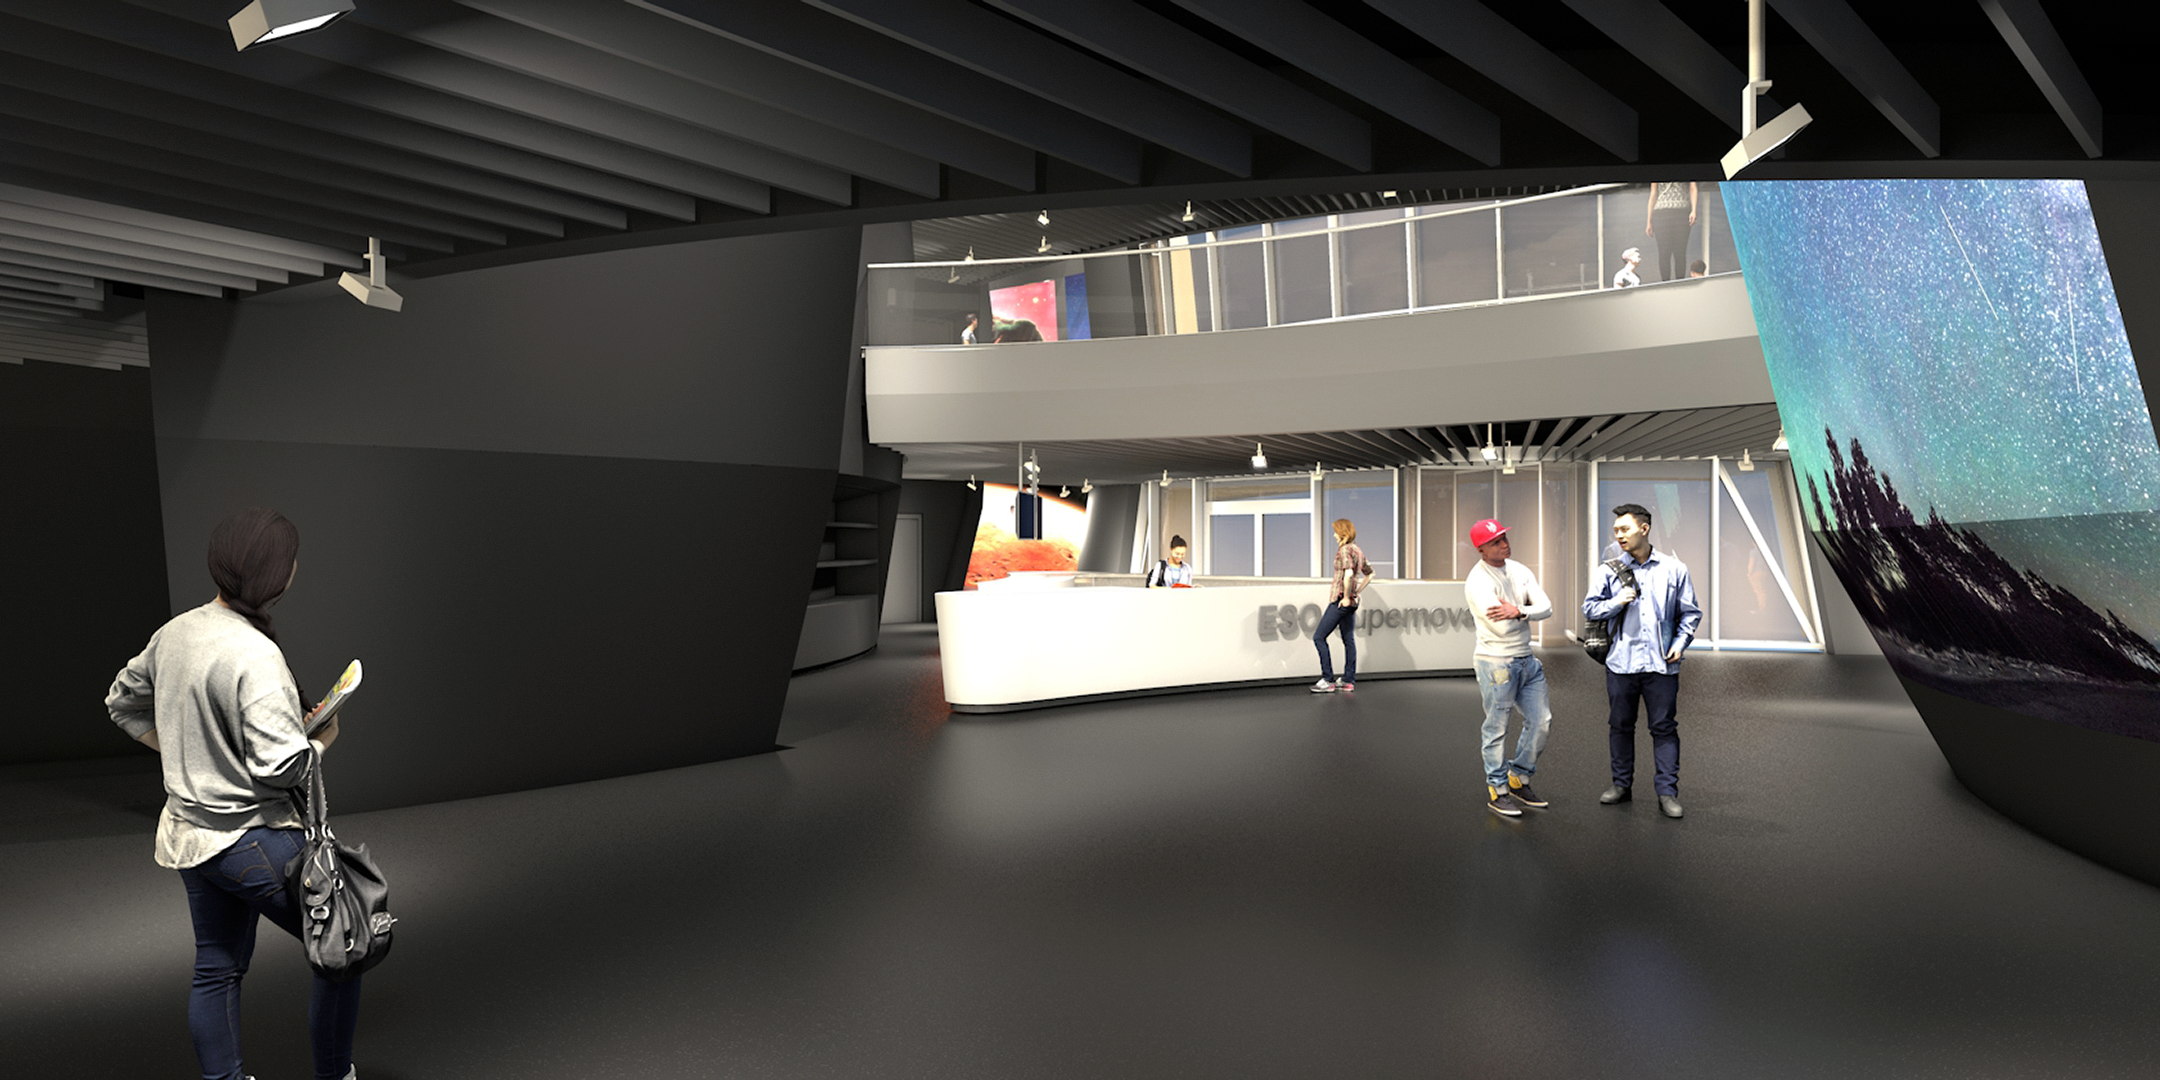

Inside the future ESO Supernova

This is an illustration of inside ESO Supernova Planetarium & Visitor Centre. The centre is located at the site of ESO Headquarters in Garching bei München, Germany.

Credit: Architekten Bernhardt + Partner